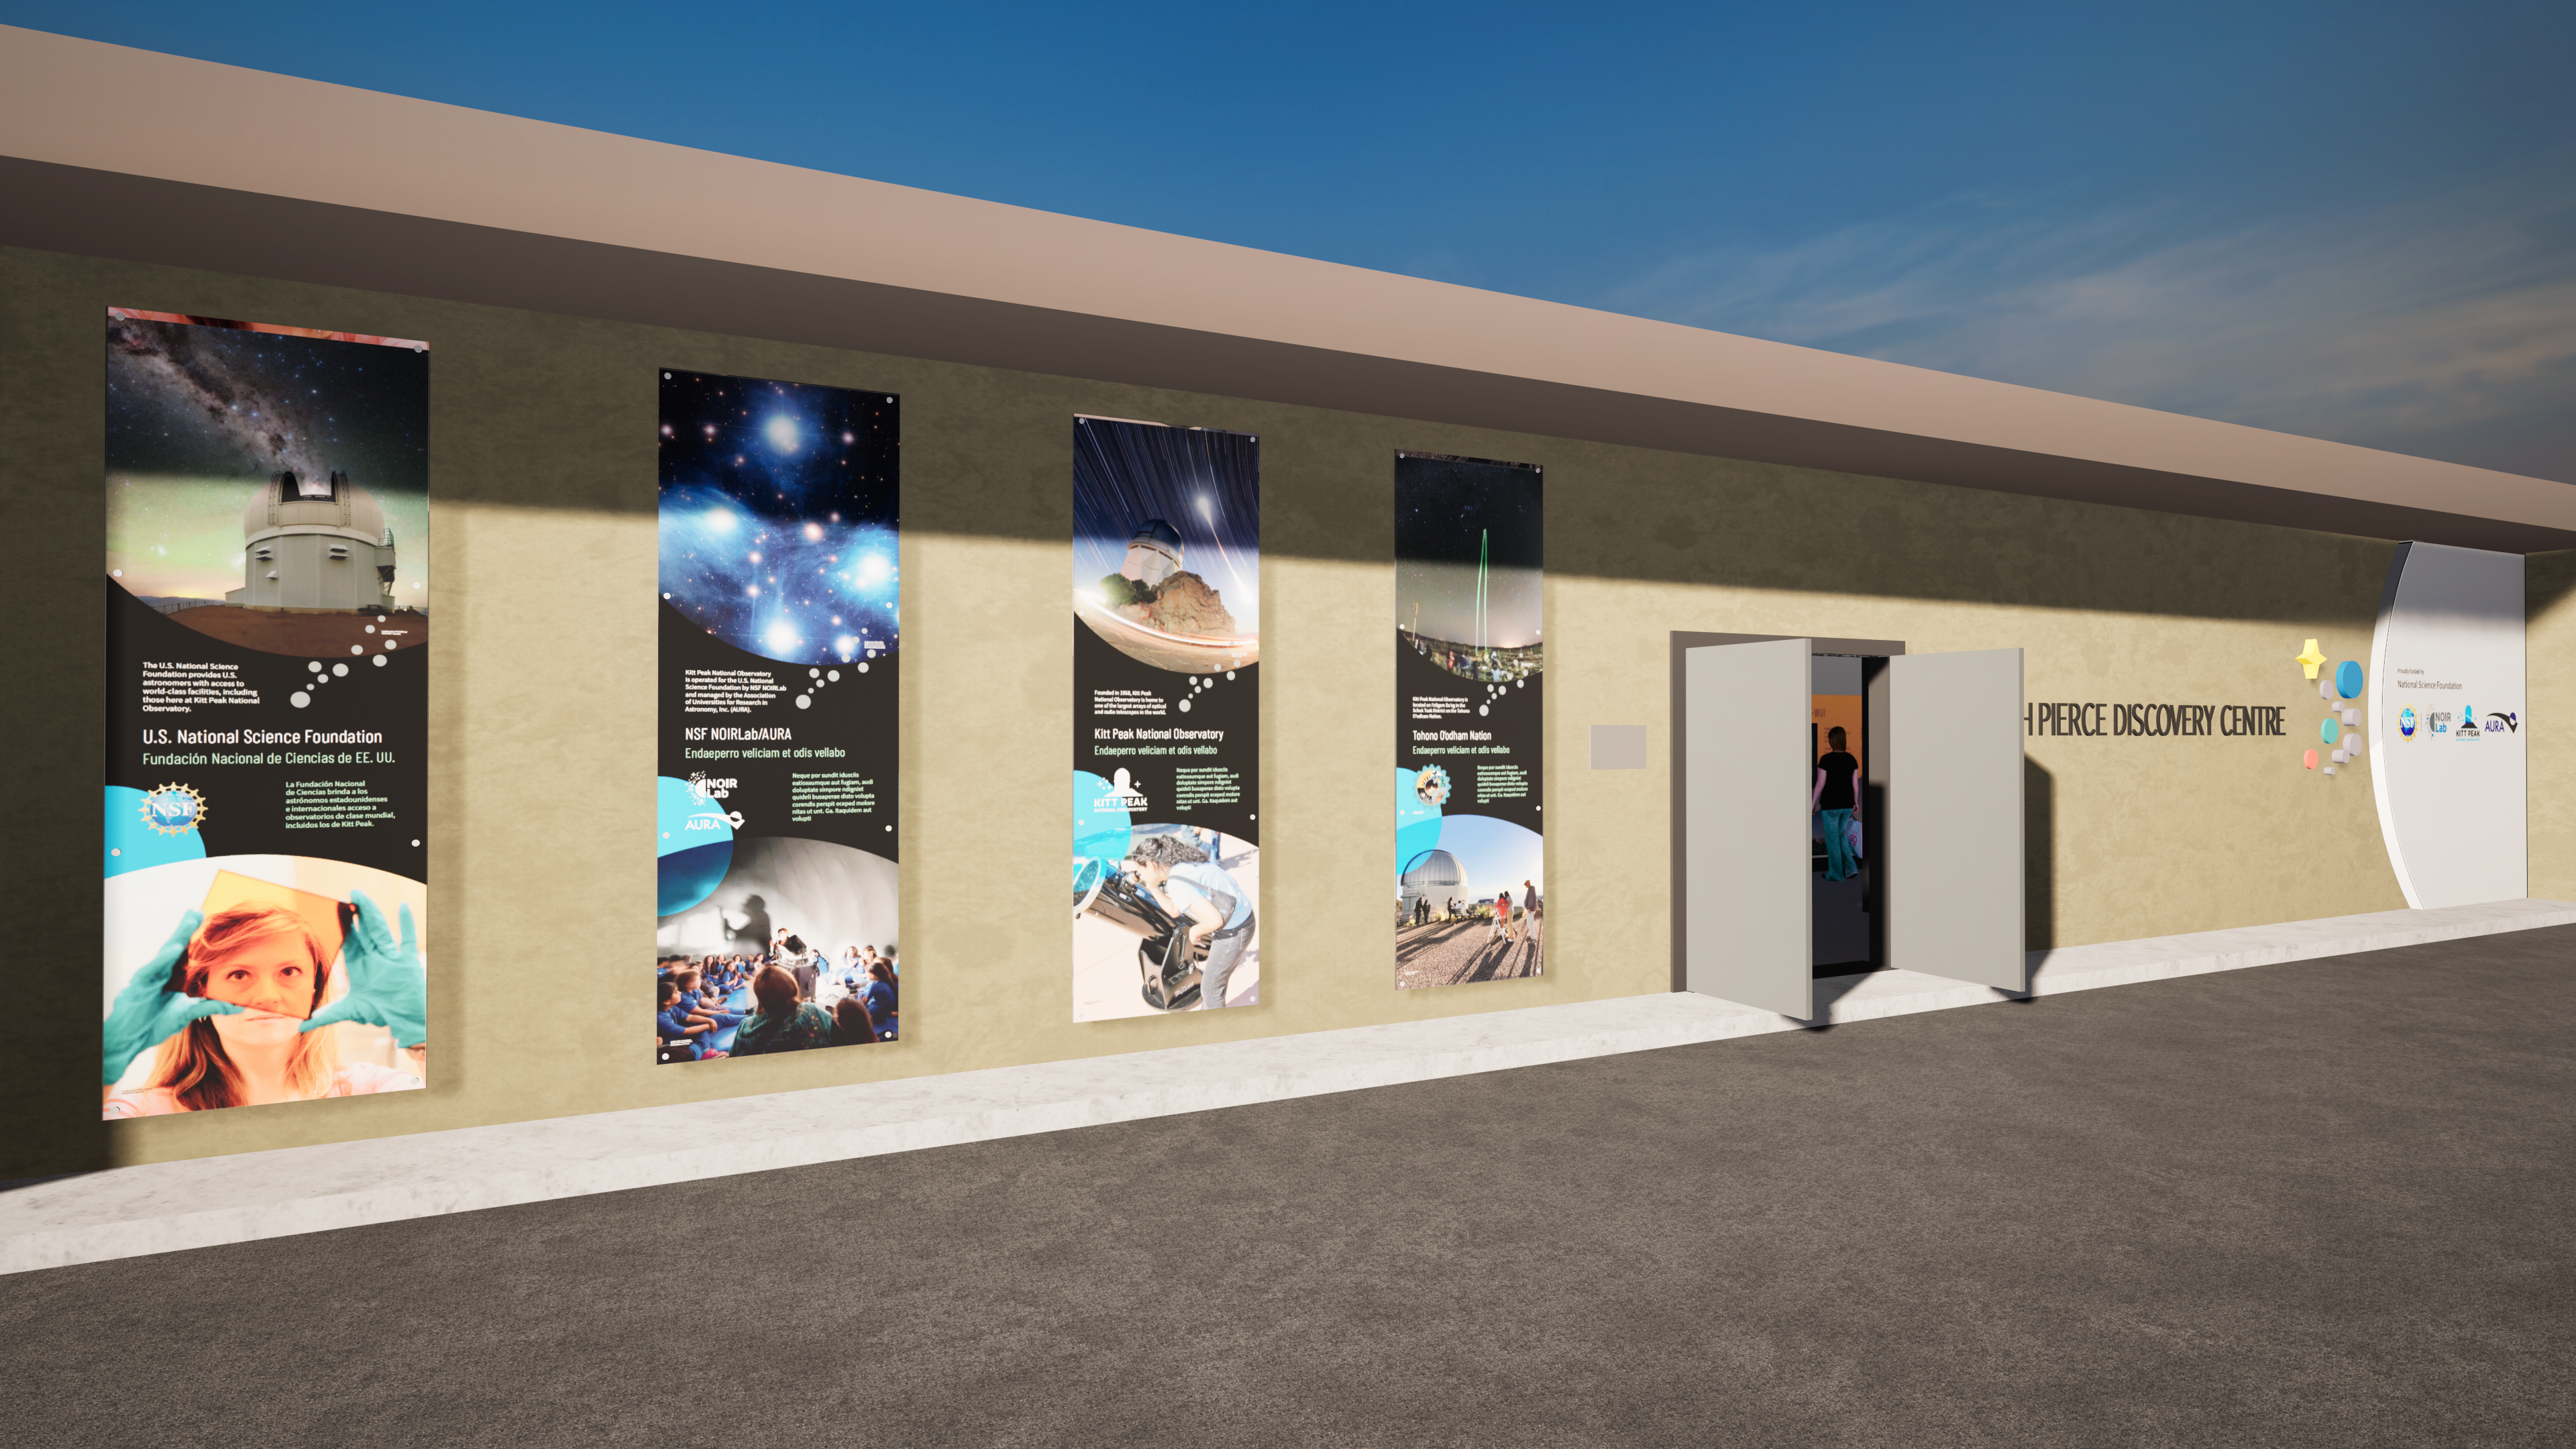

Windows On The Universe Center For Astronomy Outreach

The McMath-Pierce Solar Telescope at Kitt Peak National Observatory has been transformed into the Windows On The Universe Center For Astronomy Outreach.

Credit: KPNO/NOIRLab/NSF/AURA